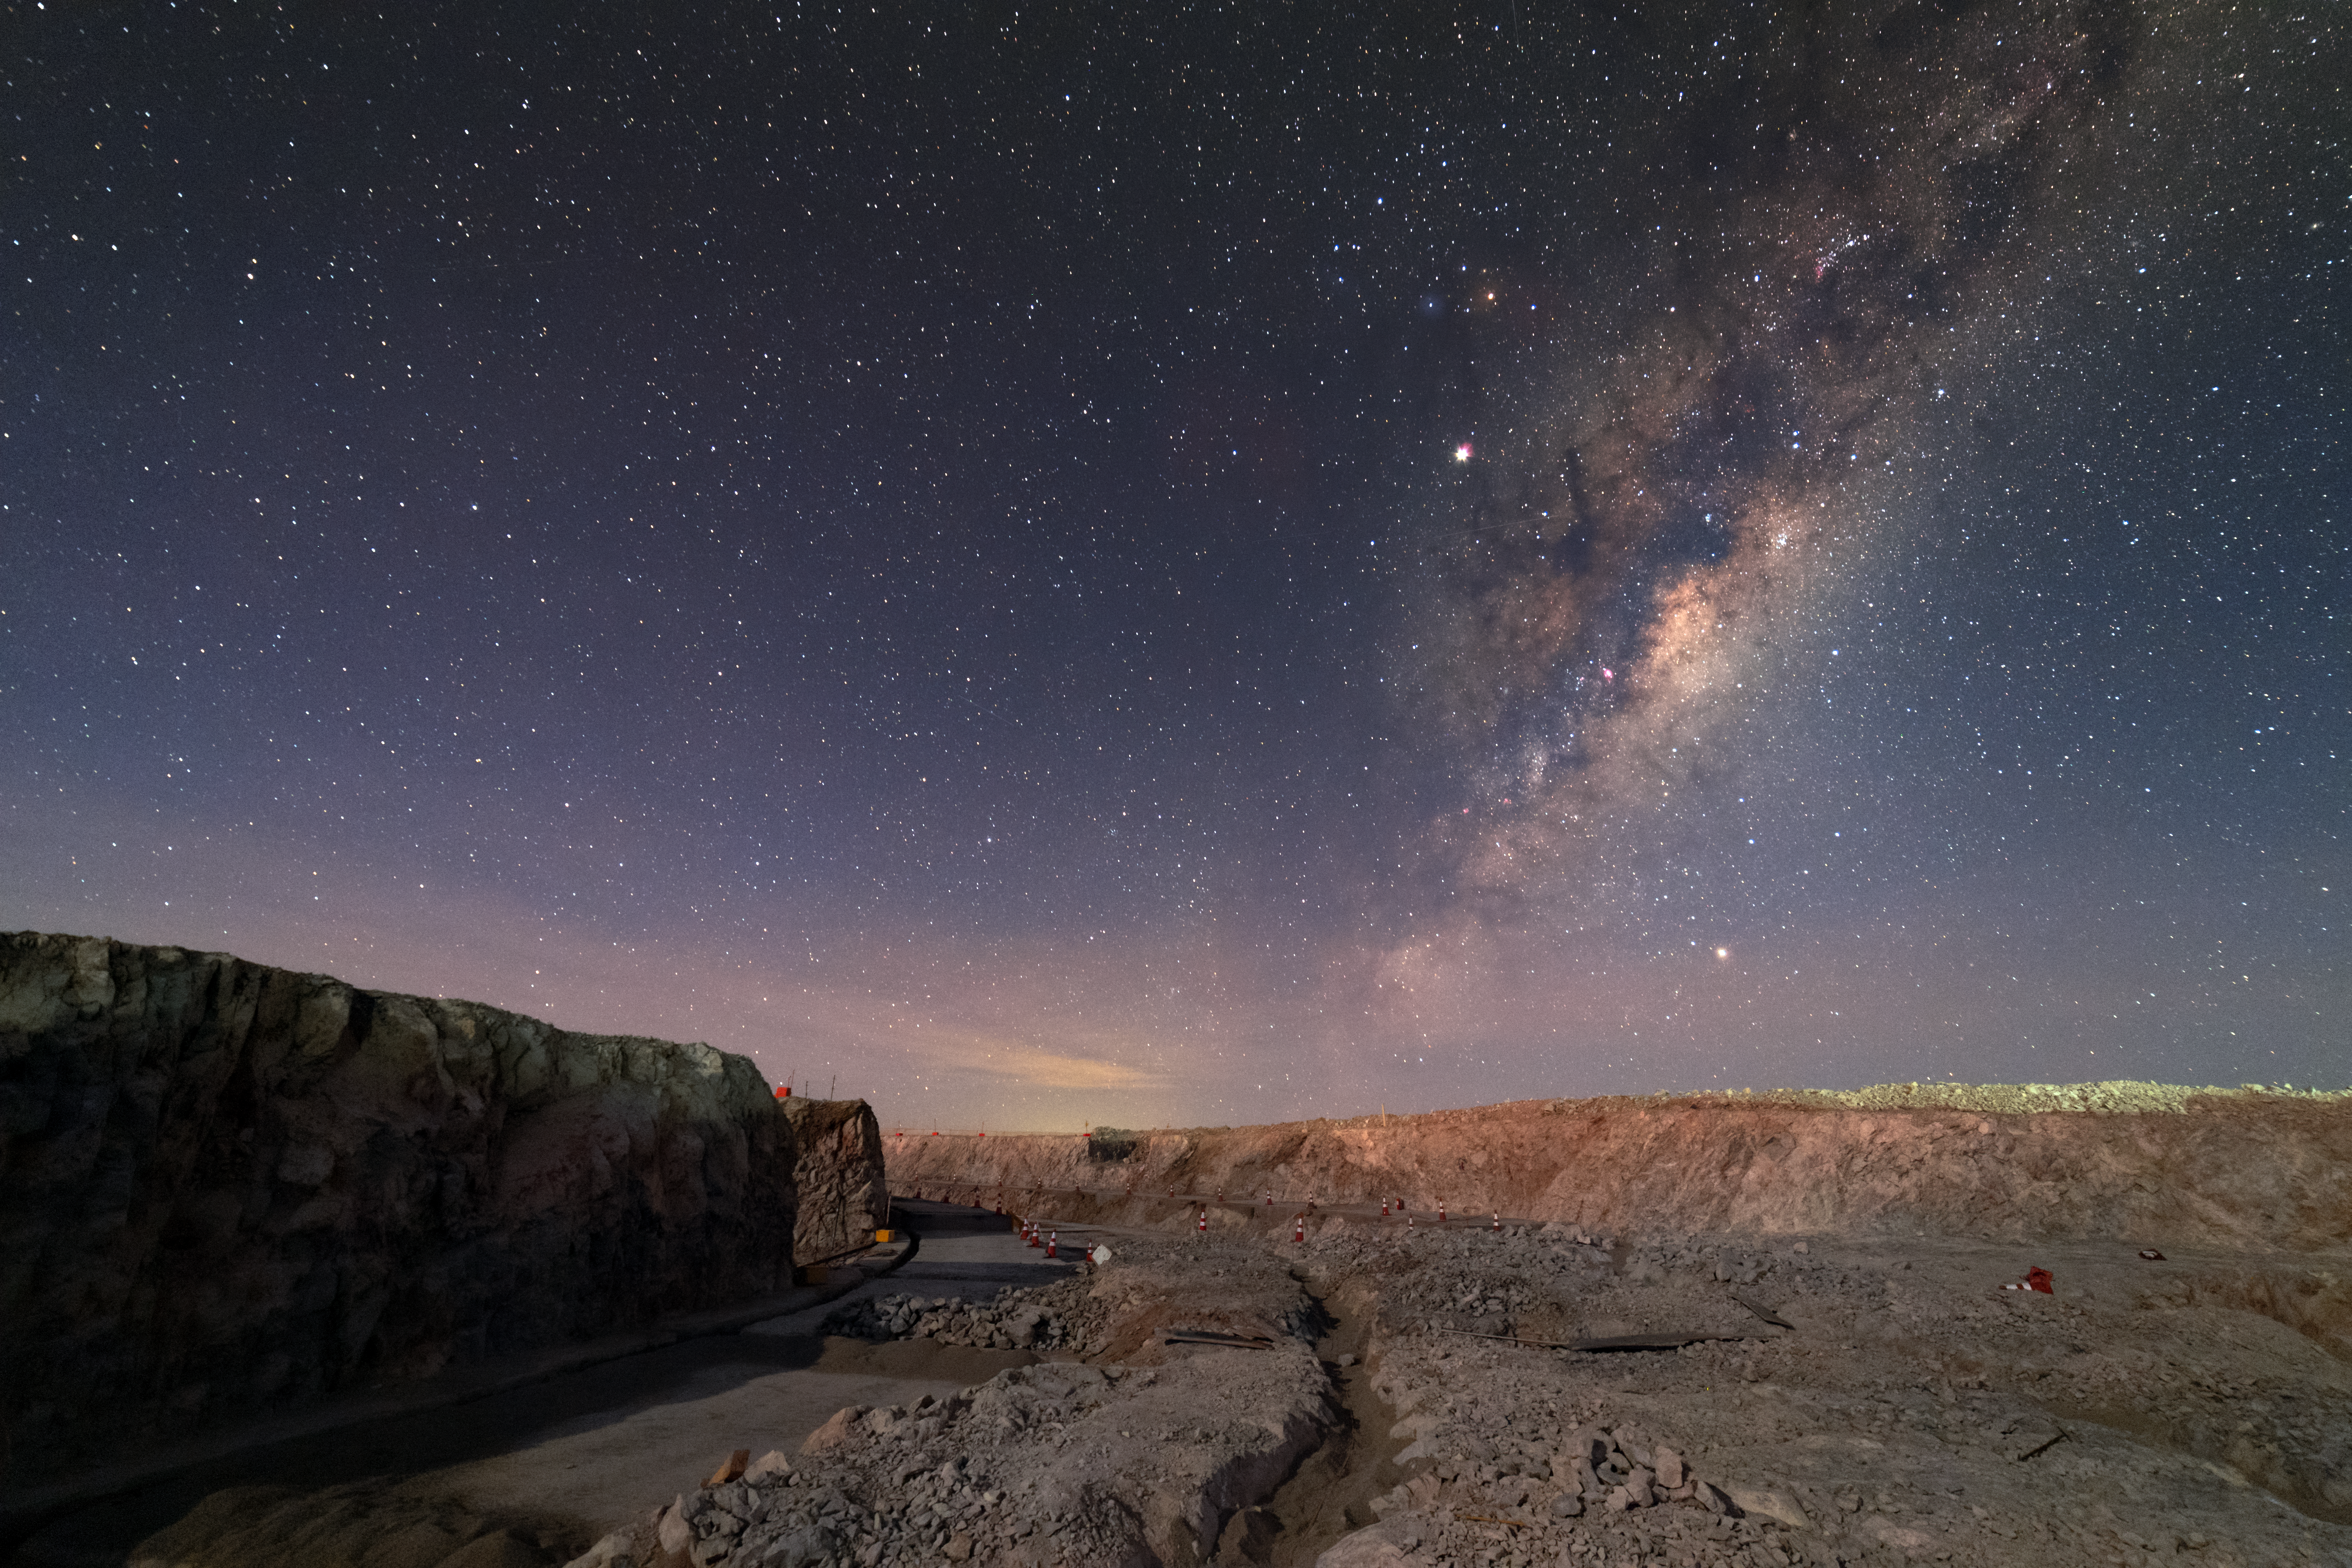

Milky Way above ELT construction site

Pictured here is Chile's Cerro Armazones, the future home of the "world's biggest eye on the sky", better known as the Extremely Large Telescope (ELT). This novel ground-based telescope will revolutionise our perception of the Universe.

Credit: P. Horálek/ESO